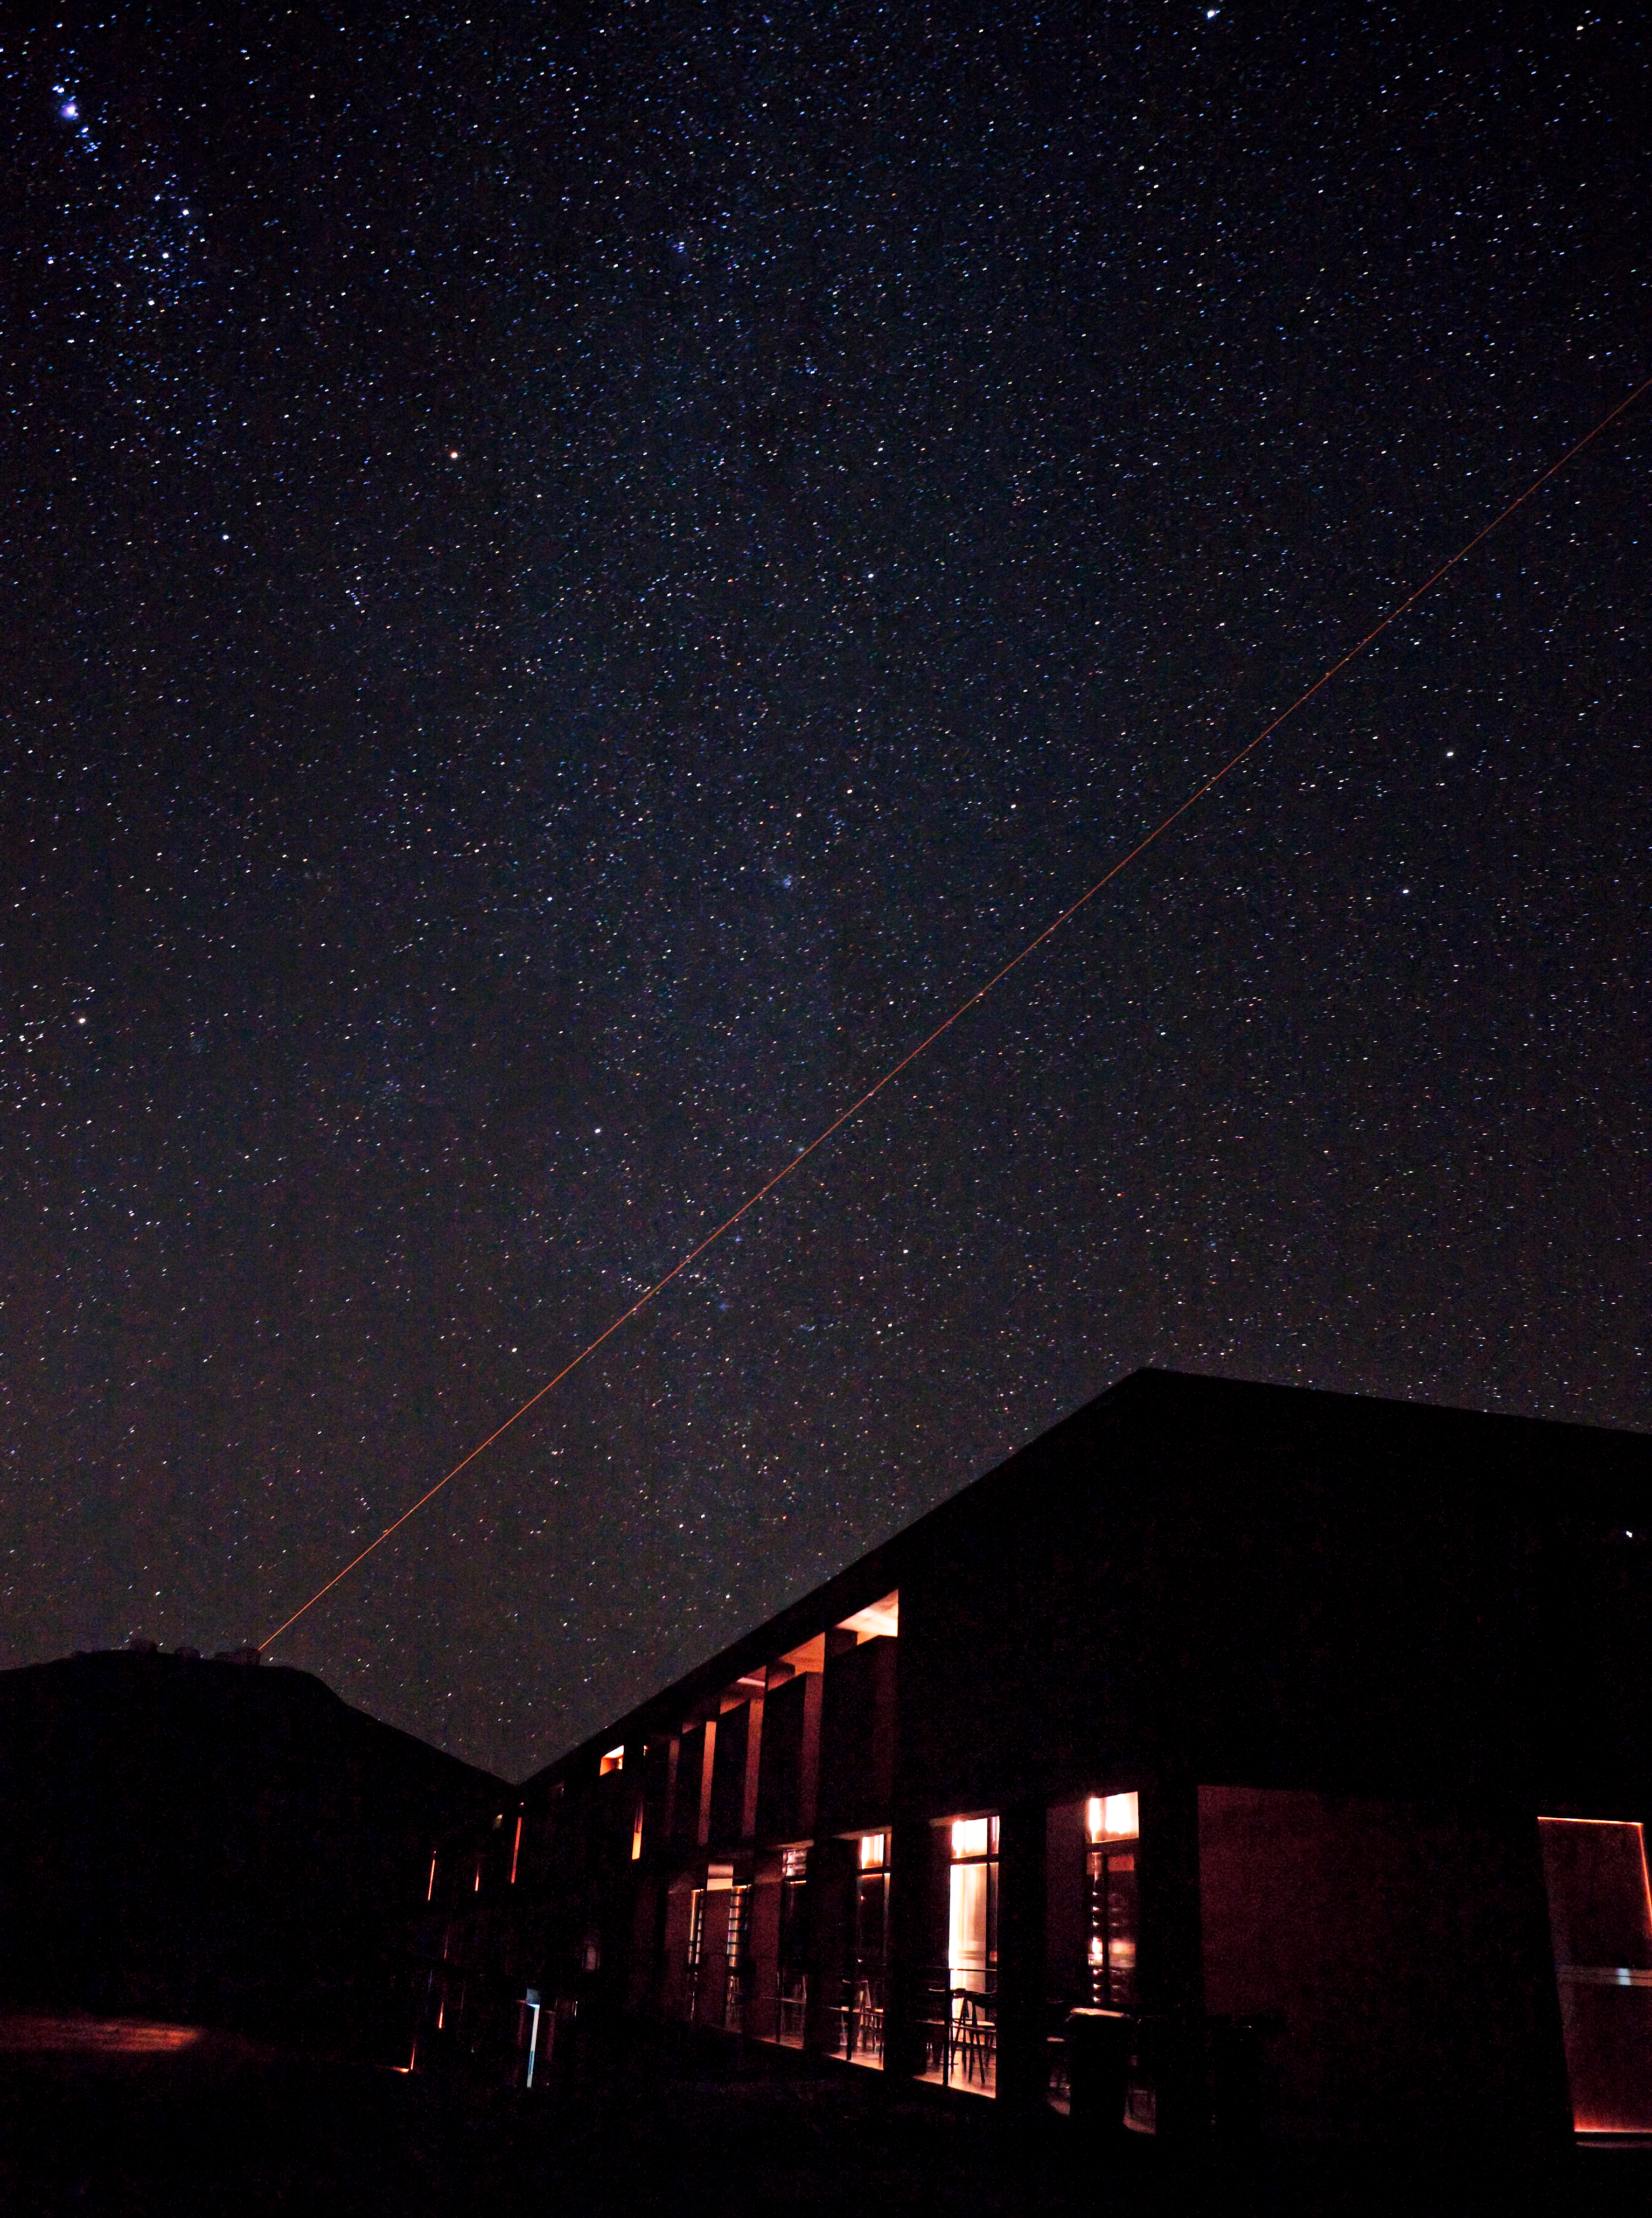

The Paranal Residencia at night

Night view of the Paranal Observatory, obtained on 21 March 2009. The Residencia — the place where staff can eat and sleep — is visible in the foreground, while one can distinguish the 8.2-metre Unit Telescopes of ESO’s Very Large Telescope in the higher background. Yepun, the Unit Telescope no. 4, is seen using the laser guide star to assist the adaptive optics instruments on the VLT. This allows astronomers to obtain images free from the blurring effect of the atmosphere, regardless of the brightness and location on the sky of the observed target. The image shows the great value of the dark night sky above Paranal. The band of the Milky Way is running through the image vertically. Orion and the Orion Nebula can be seen in the upper left corner along with a number of other interesting deep-sky objects in Auriga, the Charioteer. Tremendous efforts are being put into preventing light pollution from the Residencia and surrounding cities. Only long exposures with sensitive digital cameras are able to reveal the dim lights from the residencia rooms.

Credit: ESO/H. Heyer